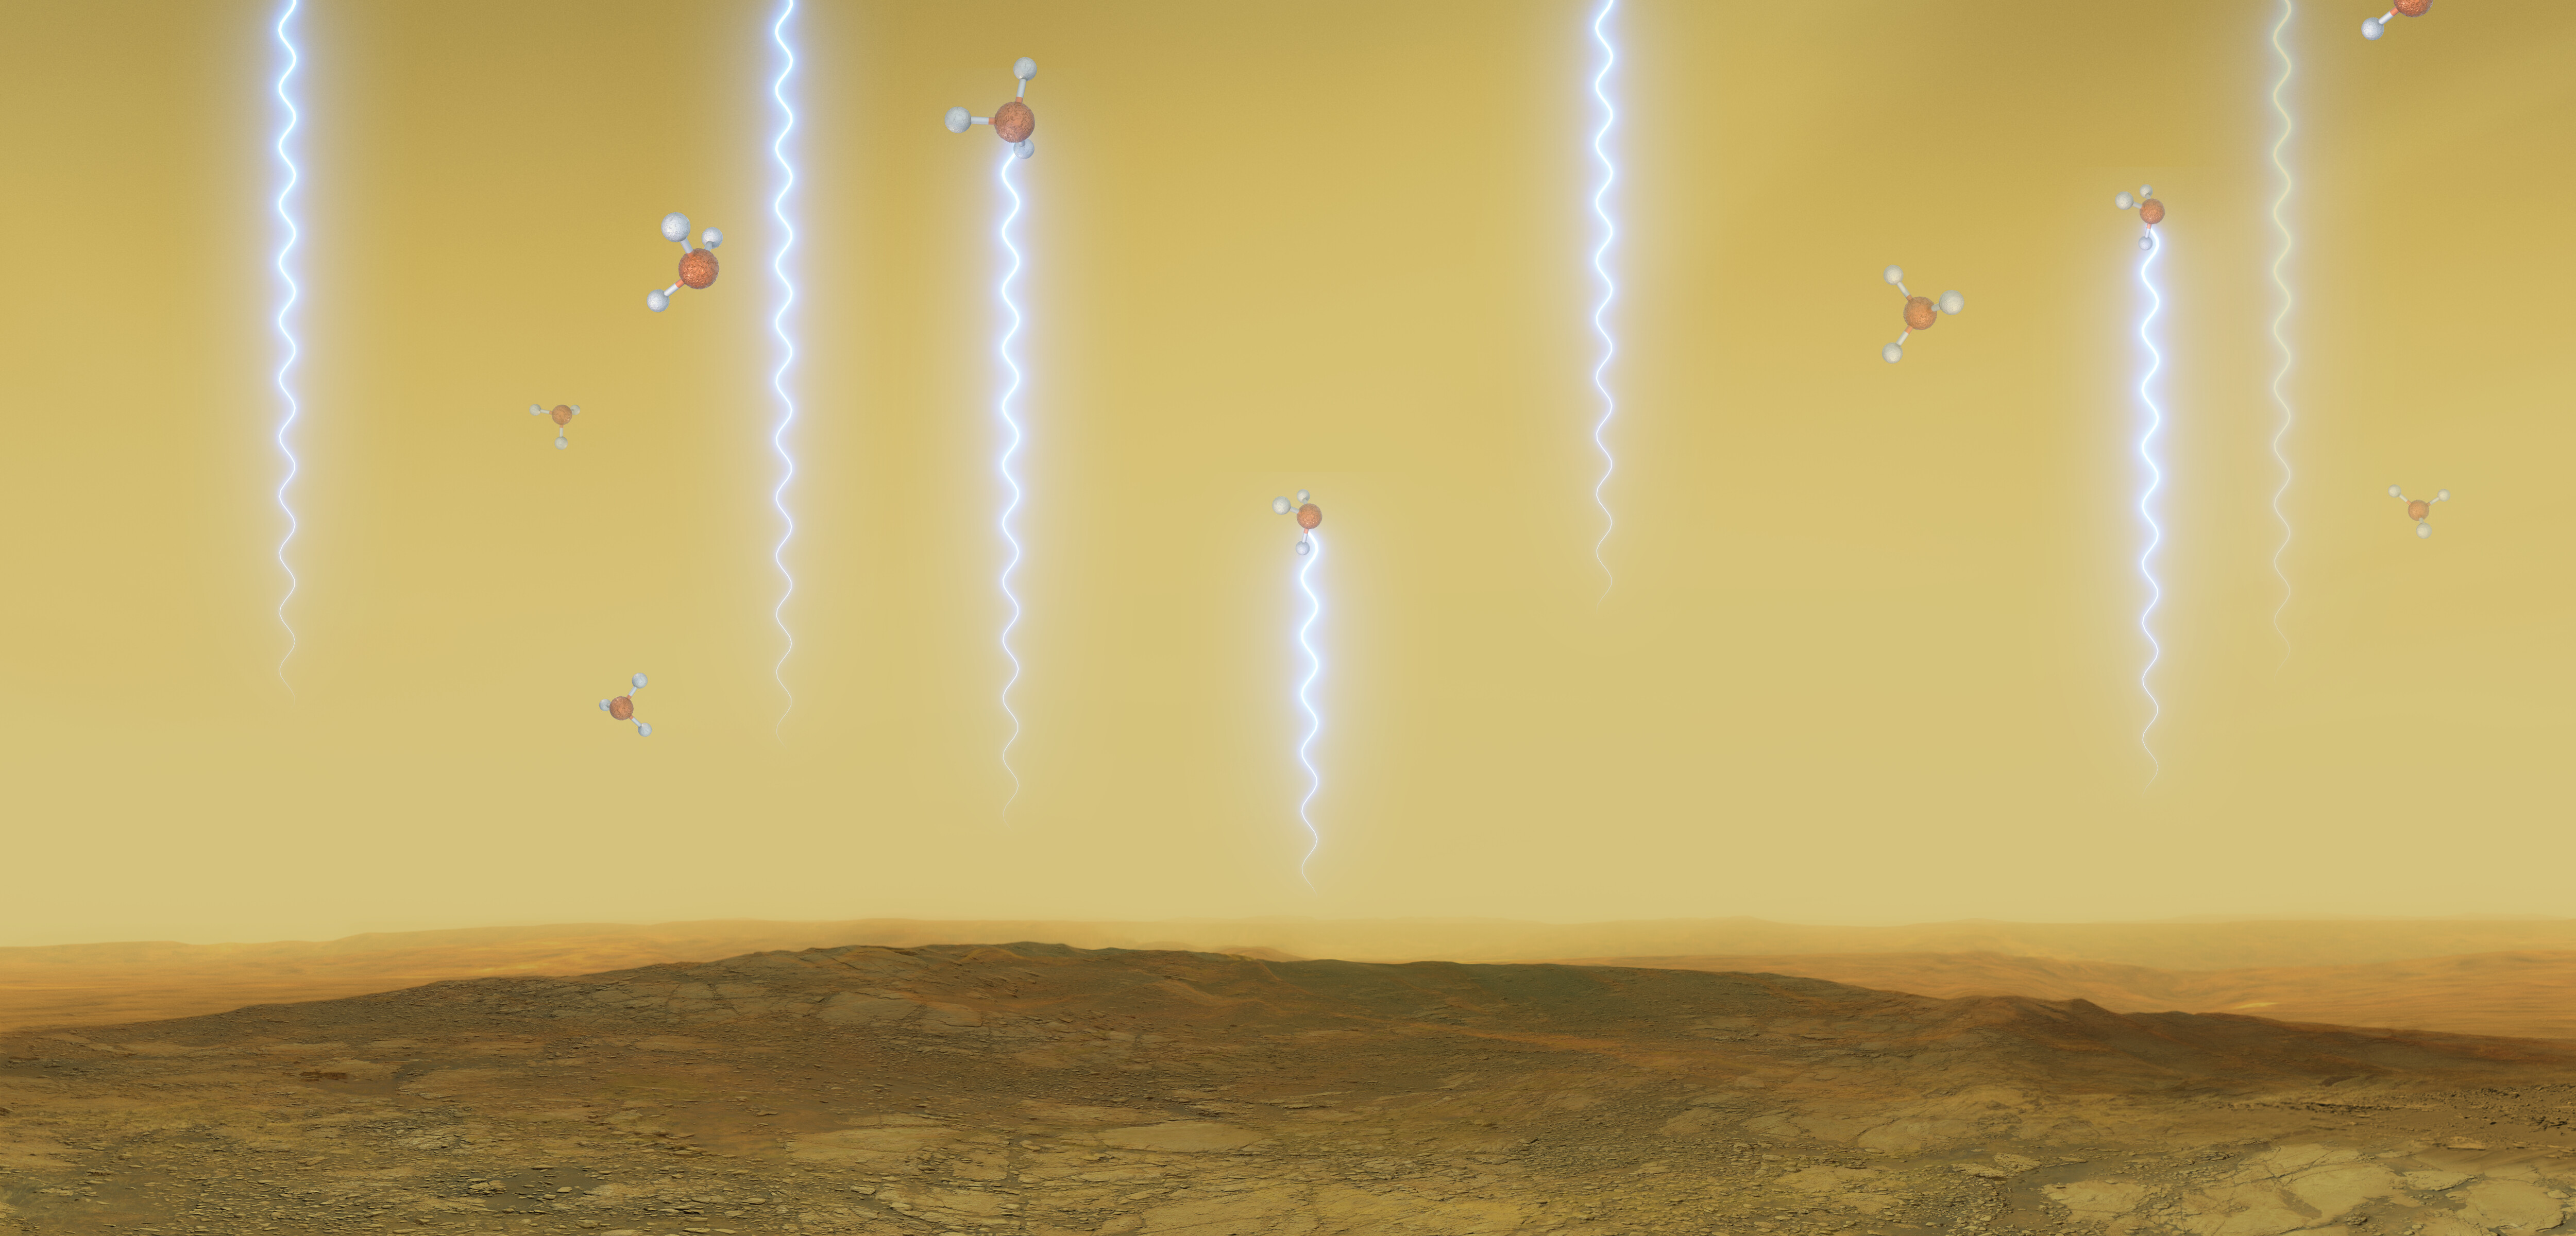

Artistic impression of the Venusian surface and atmosphere

This artistic illustration depicts the Venusian surface and atmosphere, as well as phosphine molecules. These molecules float in the windblown clouds of Venus at altitudes of 55 to 80km, absorbing some of the millimetre waves that are produced at lower altitudes. They were detected in Venus’s high clouds in data from the James Clerk Maxwell Telescope and the Atacama Large Millimeter/submillimeter Array (ALMA).

Credit: ESO/M. Kornmesser/L. Calçada